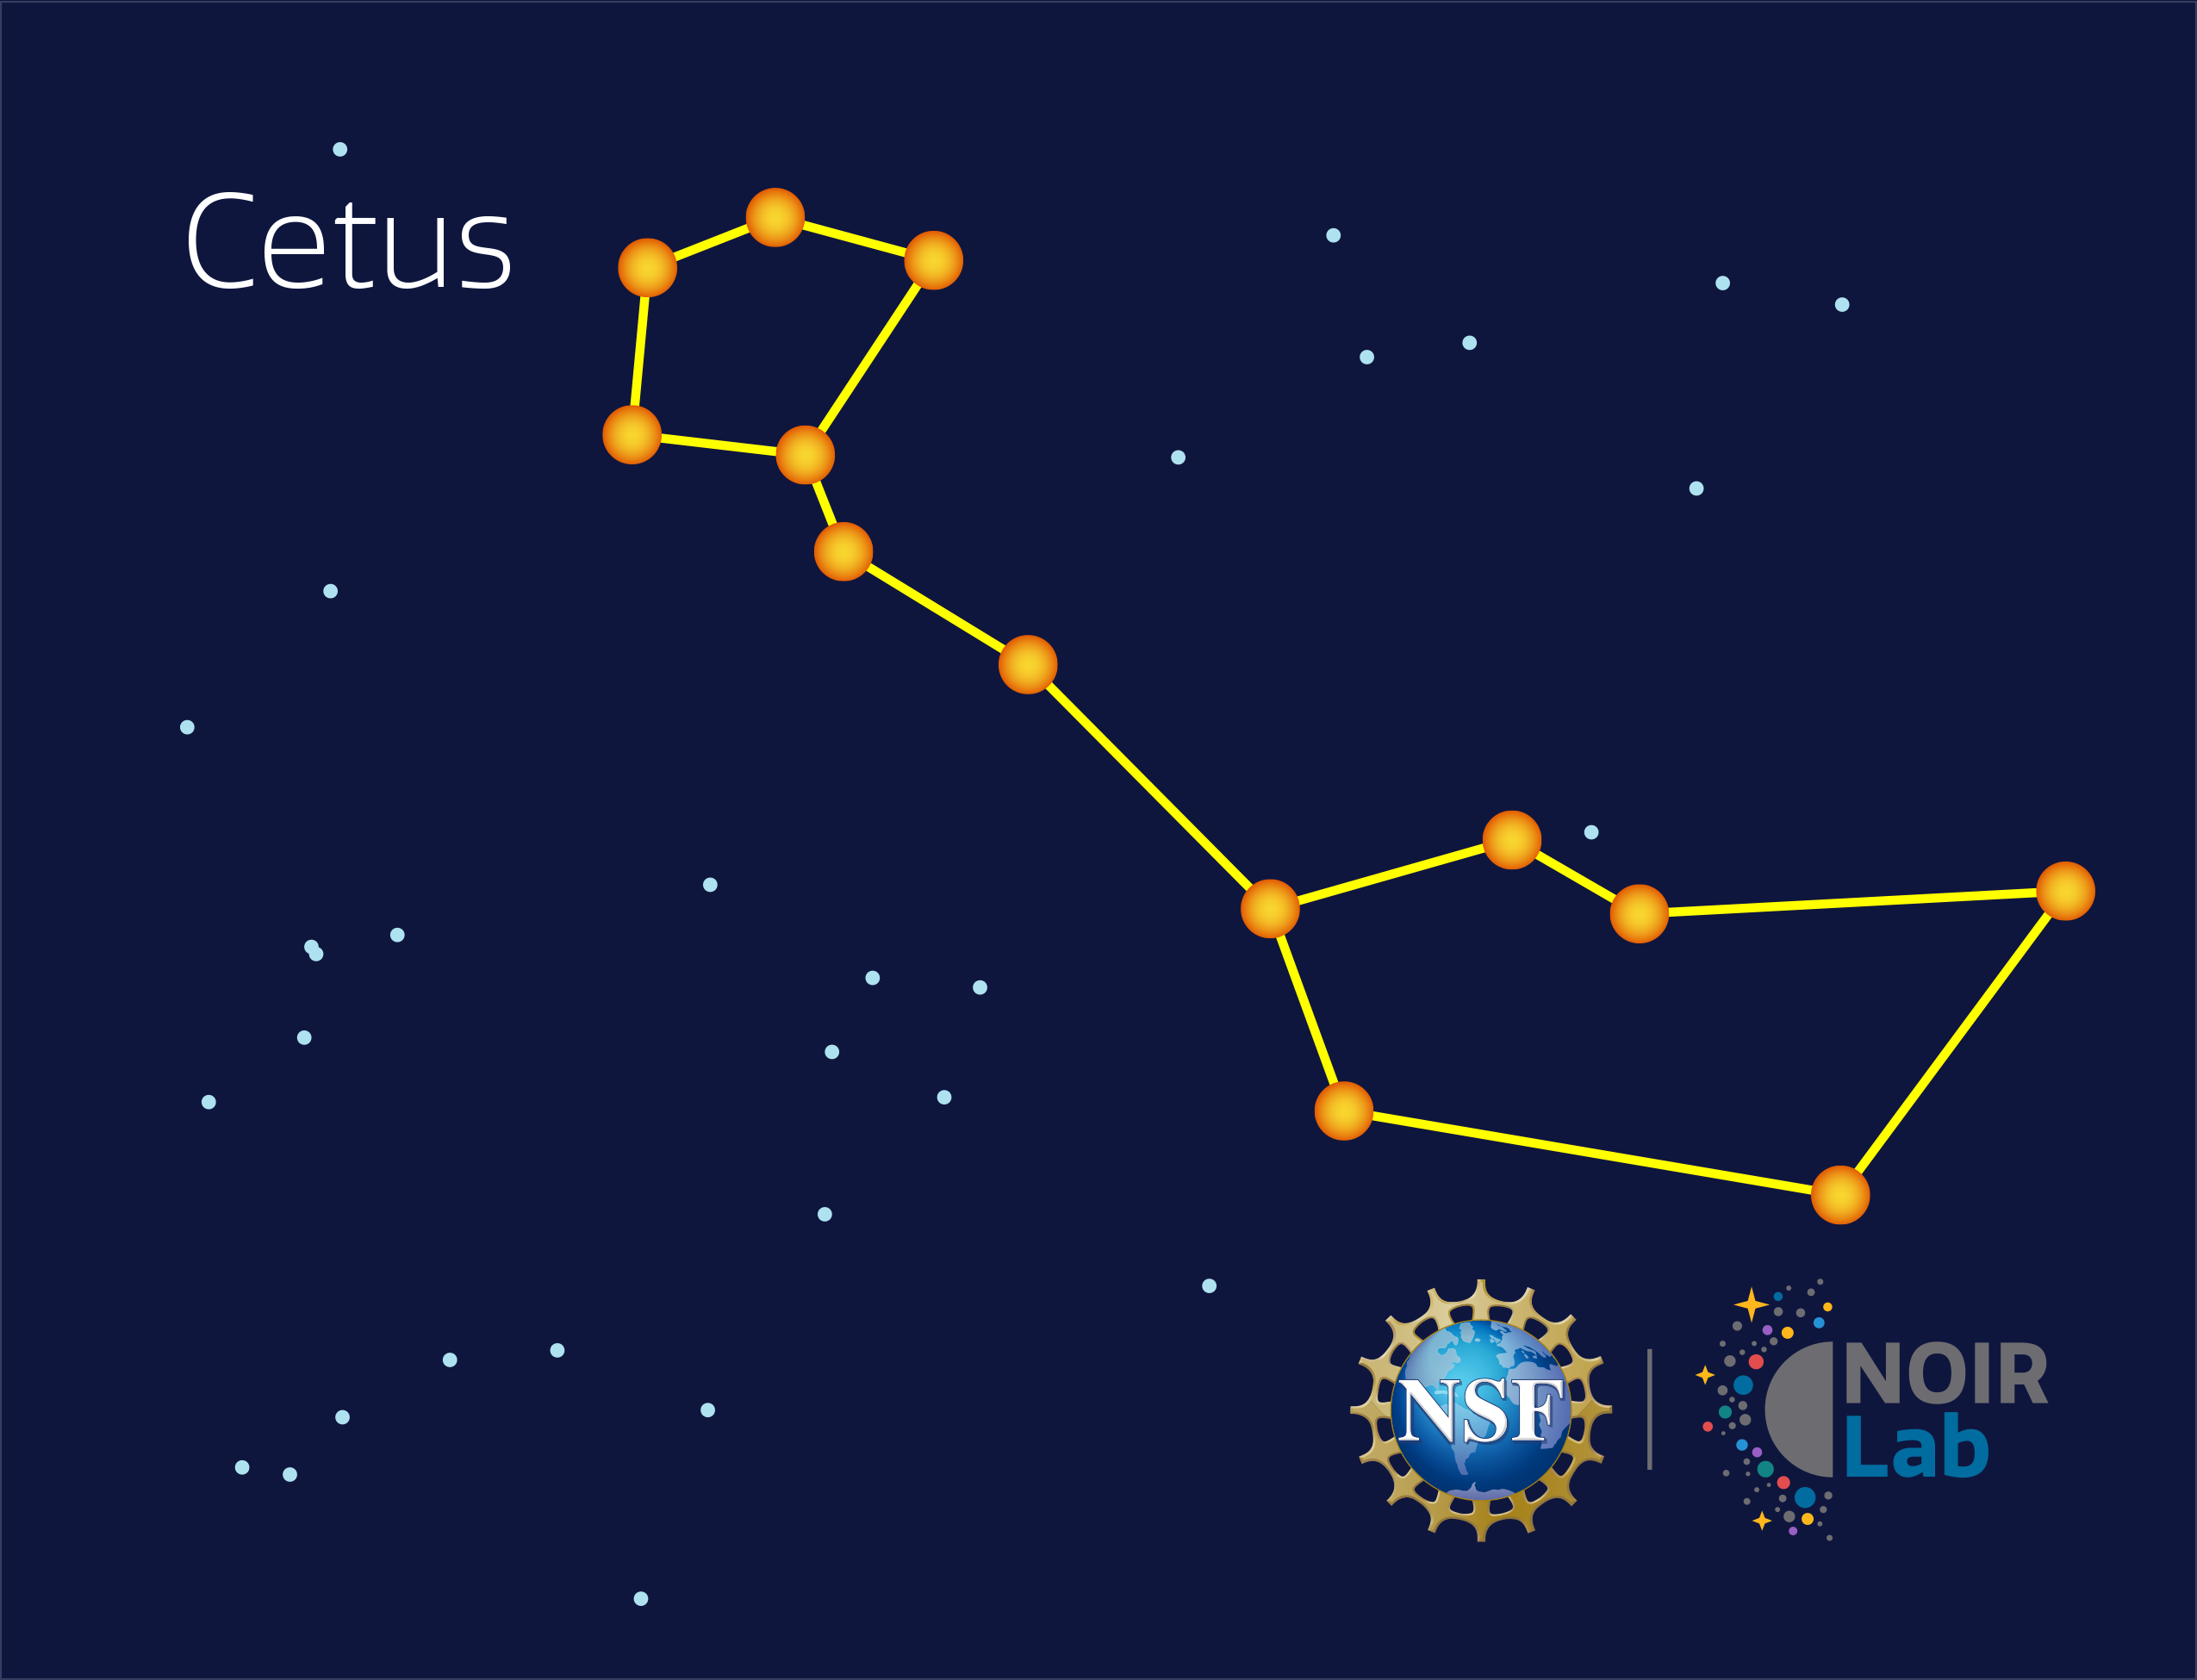

Cetus

Credit: NOIRLab